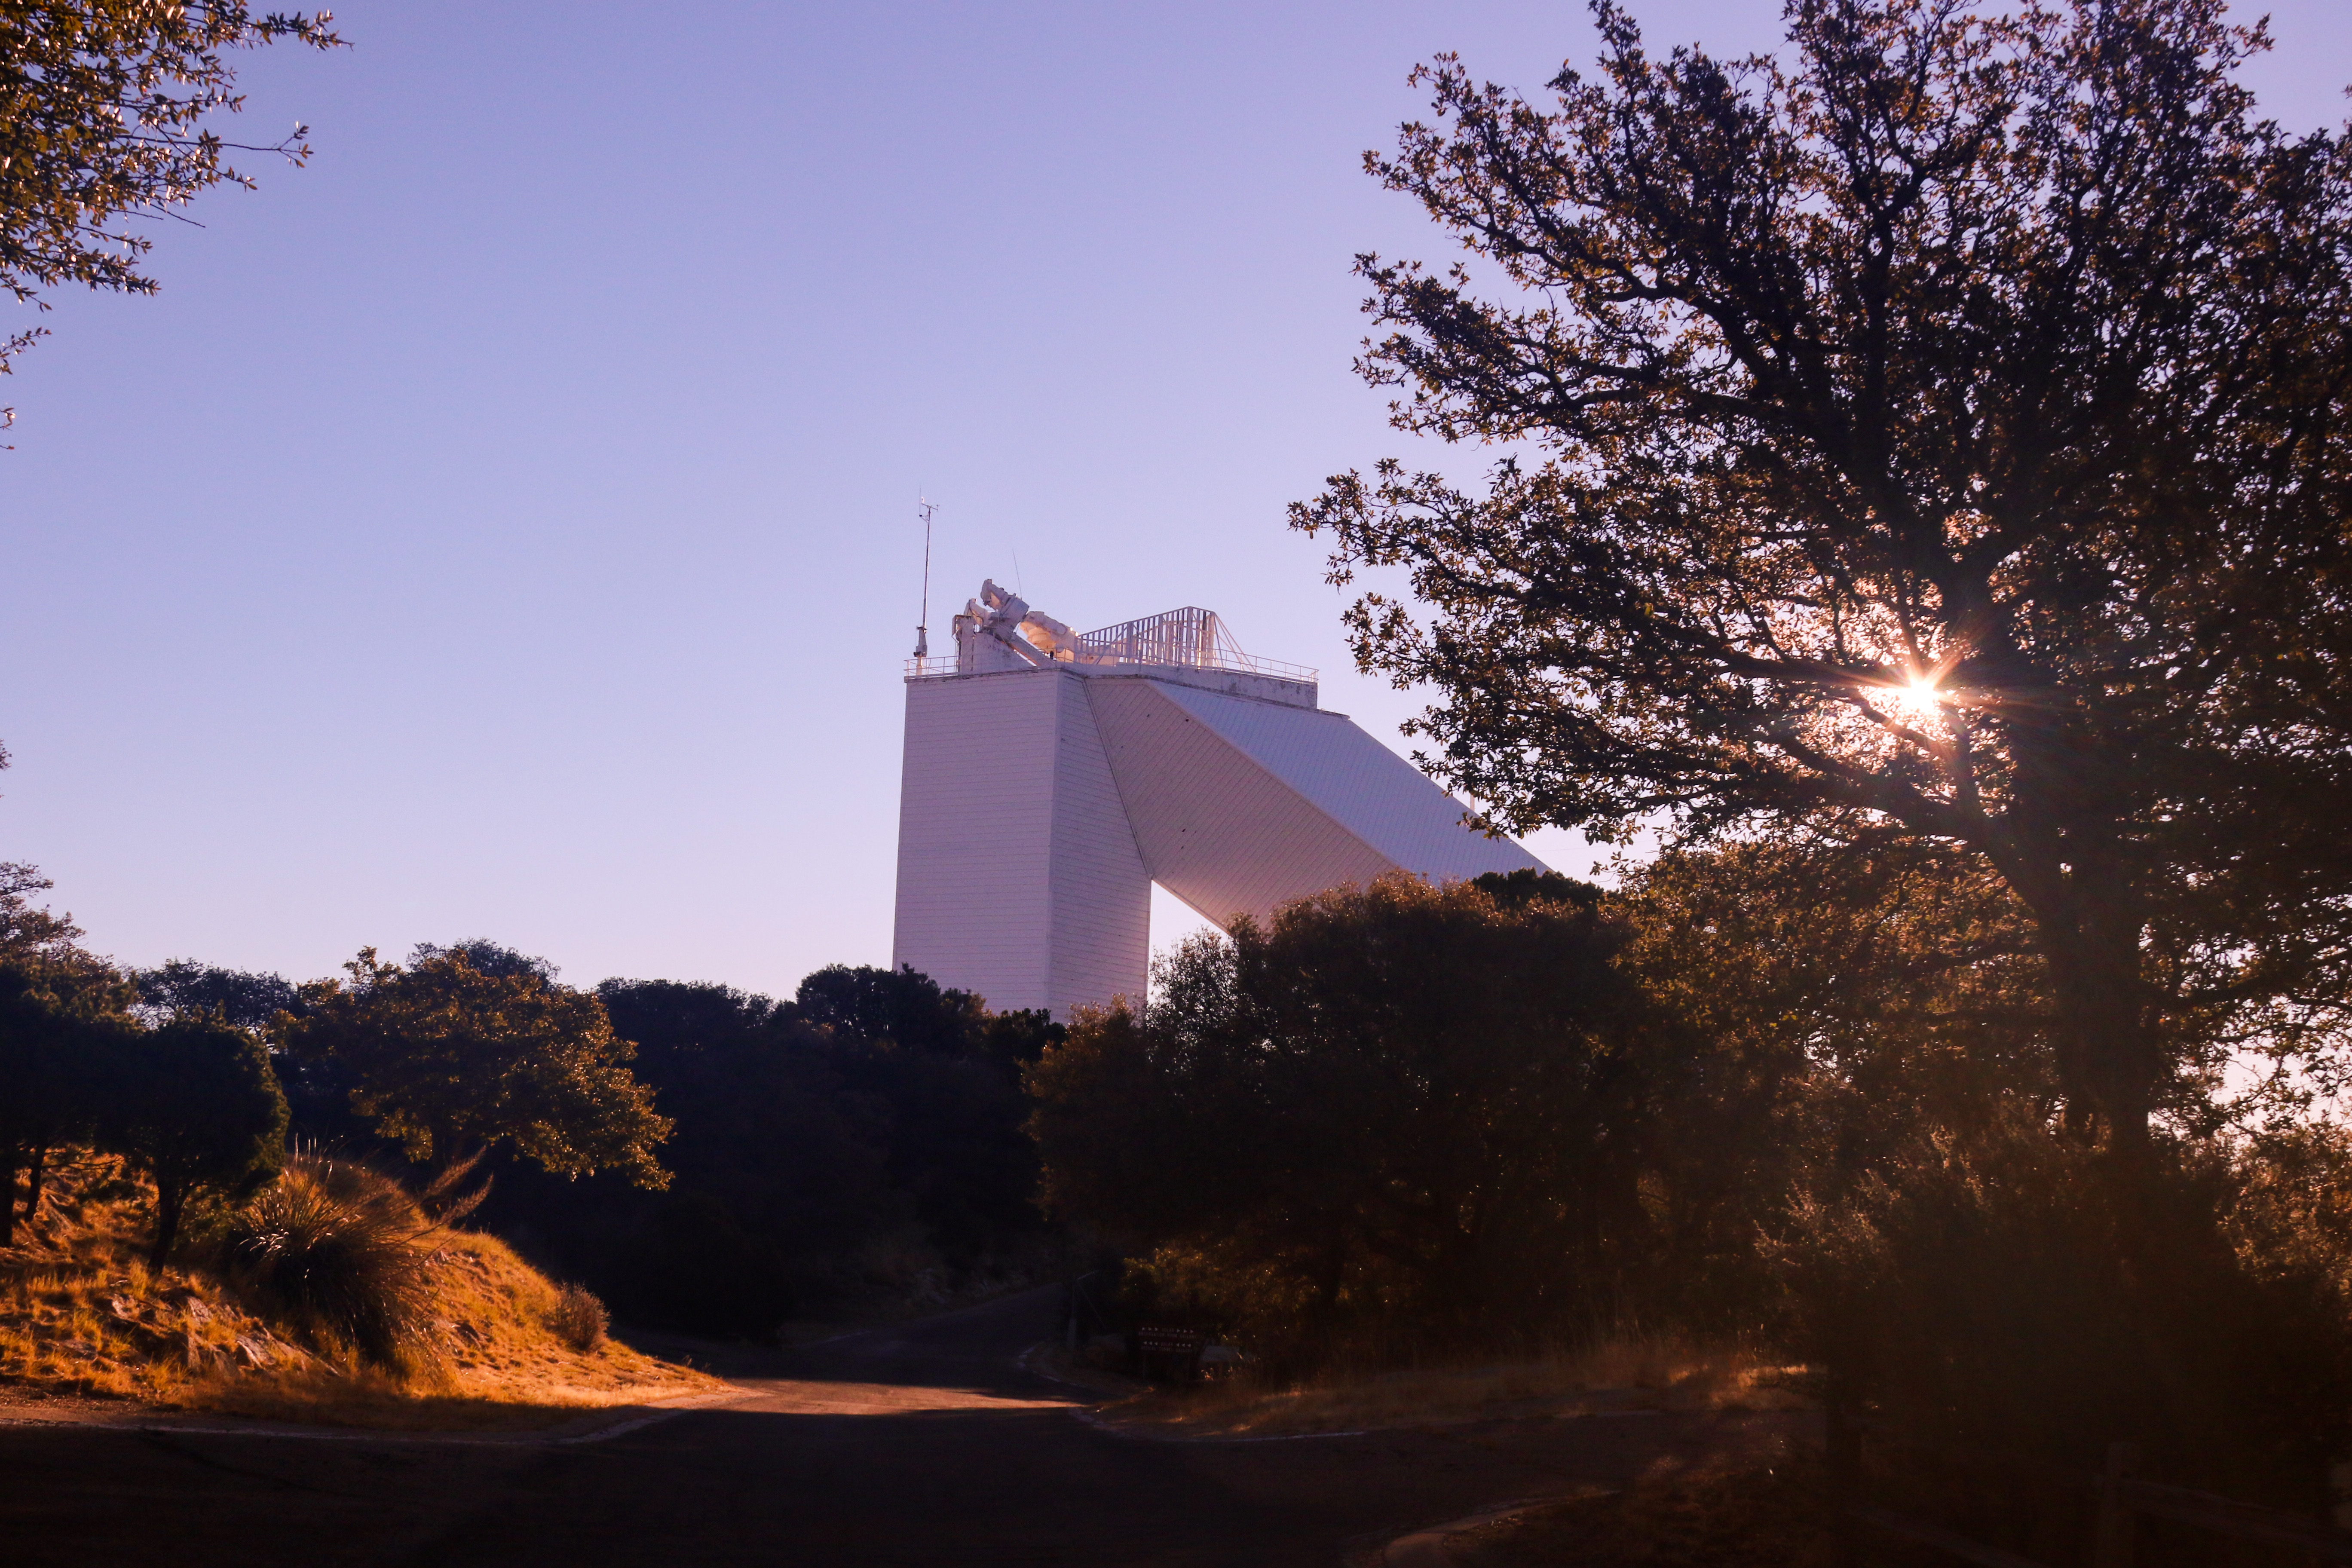

McMath-Pierce Solar Telescope

The McMath-Pierce Solar Telescope.

Credit: KPNO/NOIRLab/NSF/AURA/P. Marenfeld